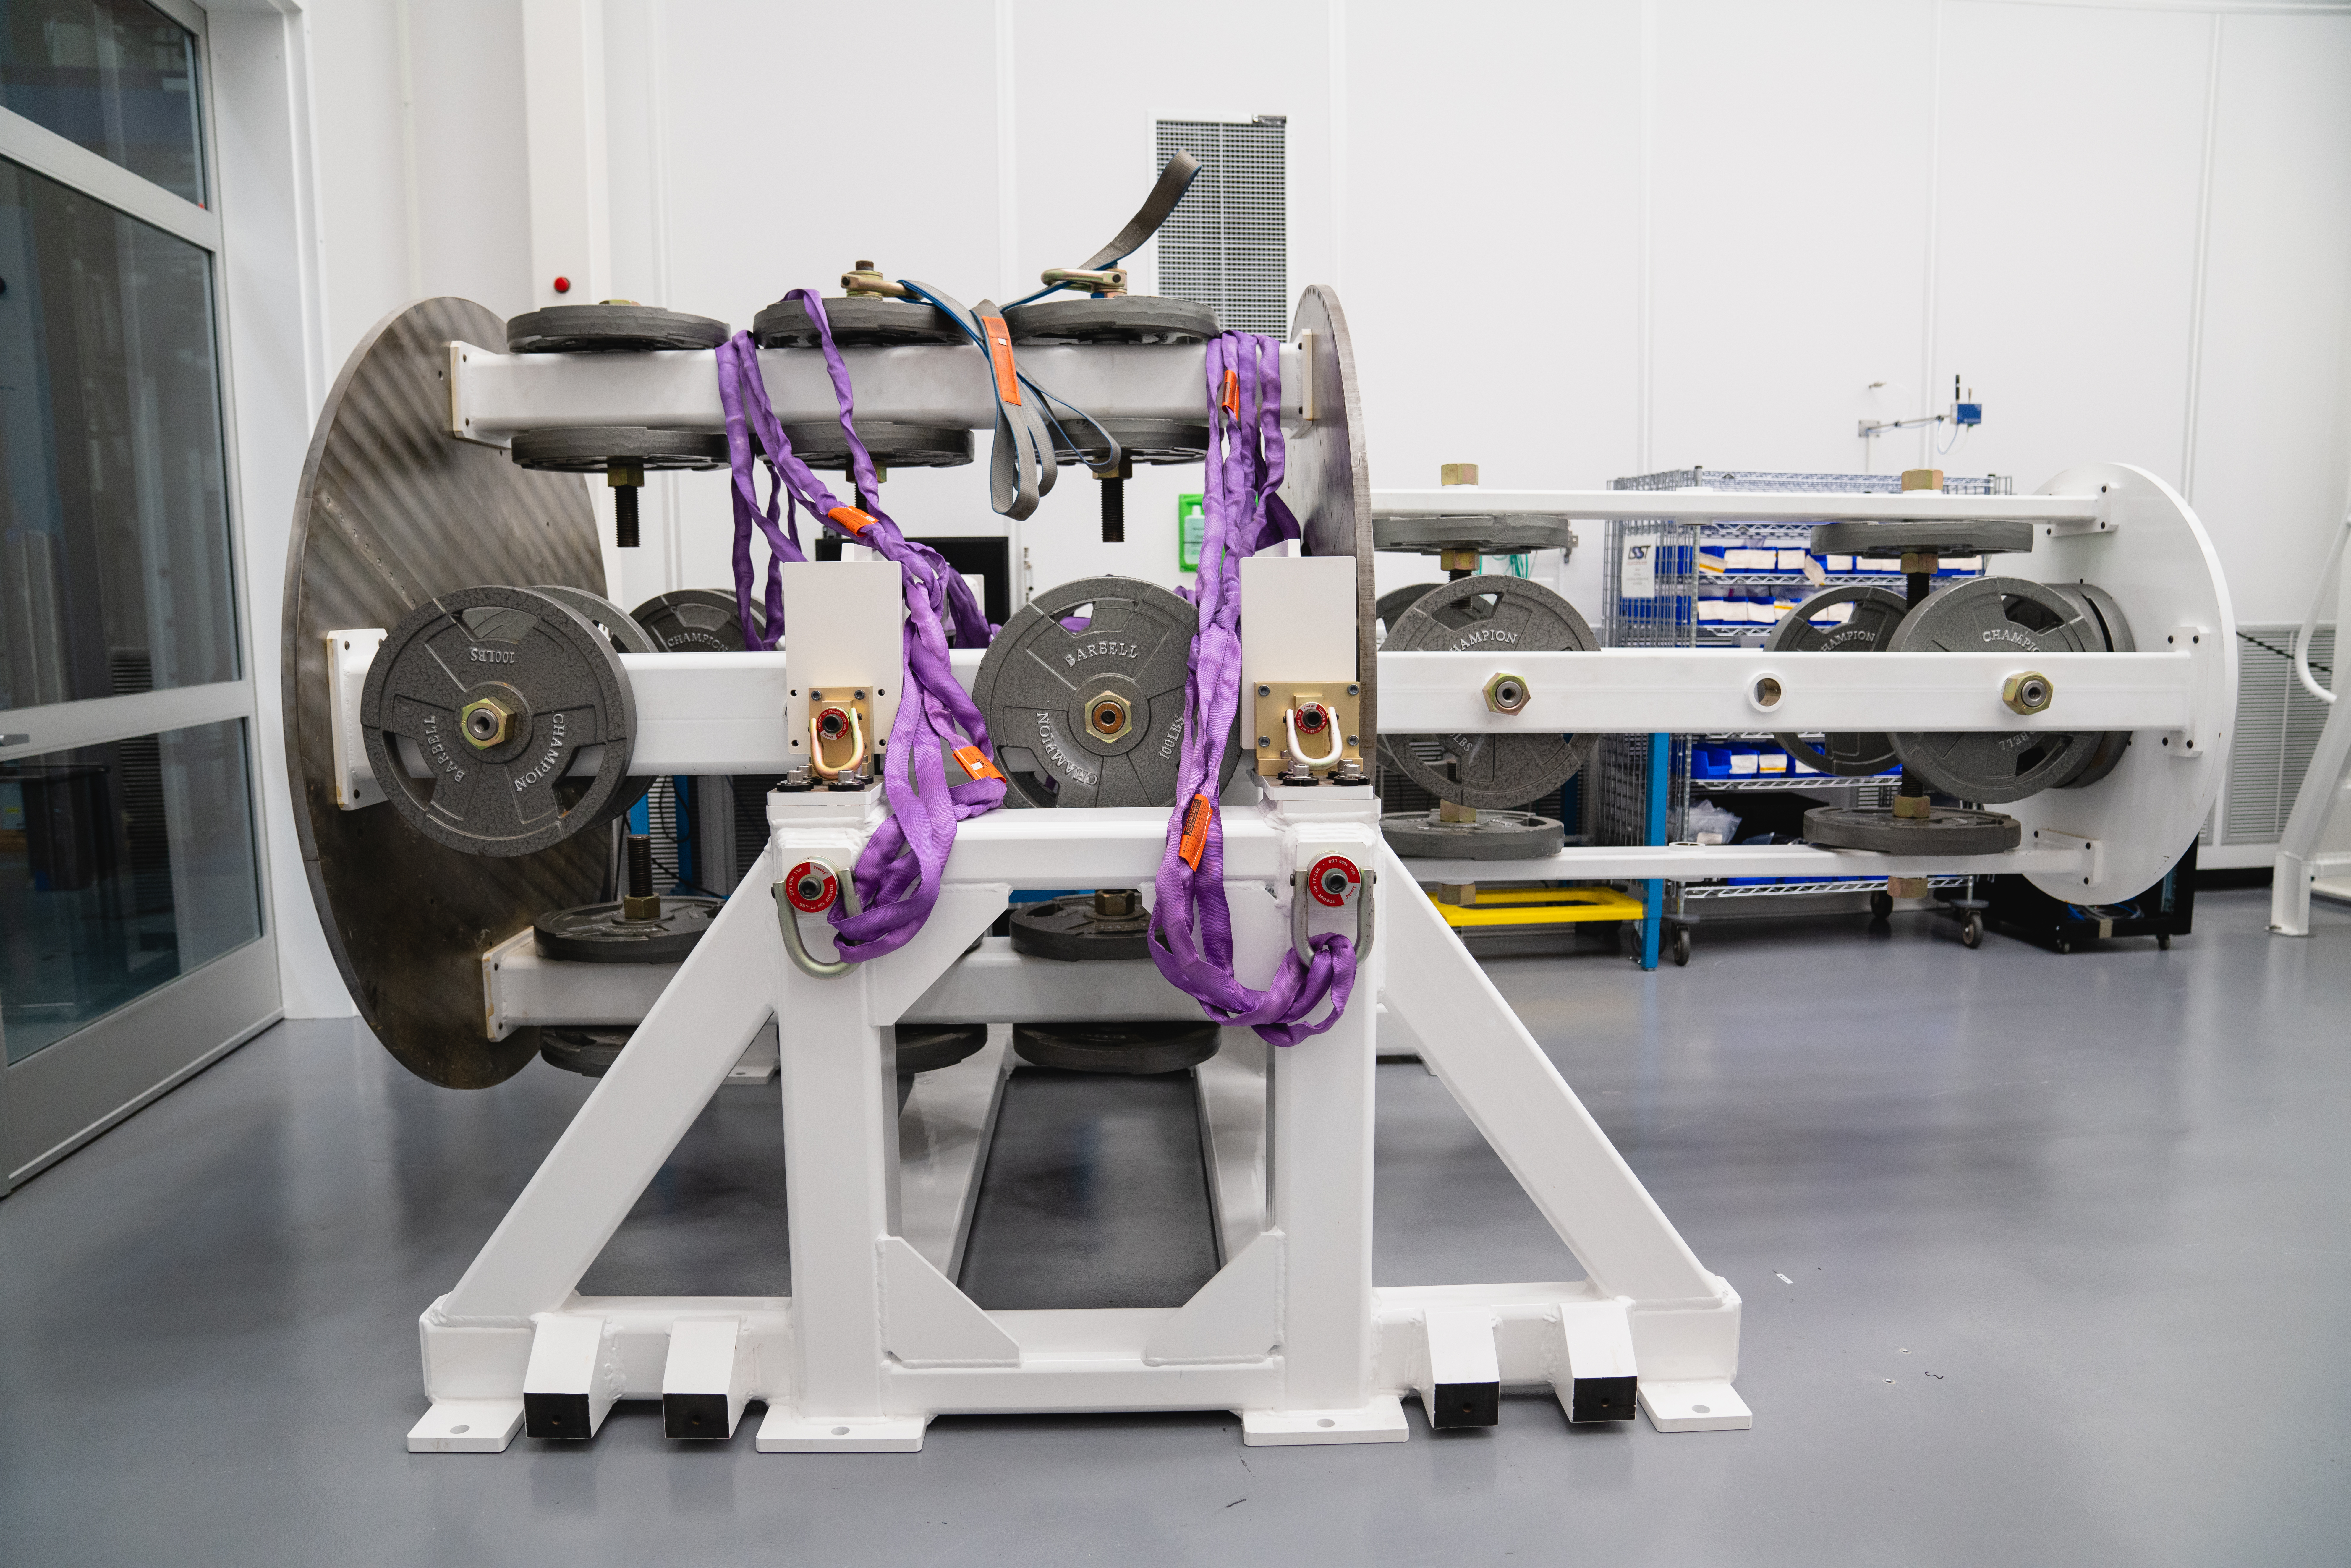

The LSST Mass Simulator

Using a mass simulator, our @LSST crew tested the assembly stand for the telescope’s 3,200-megapixel digital camera. The test mass is shaped like the future camera but is a quarter heavier (8,500 pounds).

Watch the video of the mass simulator testing here: youtu.be/QLht-LMSmp8

Credit: Farrin Abbott / SLAC National Accelerator Laboratory